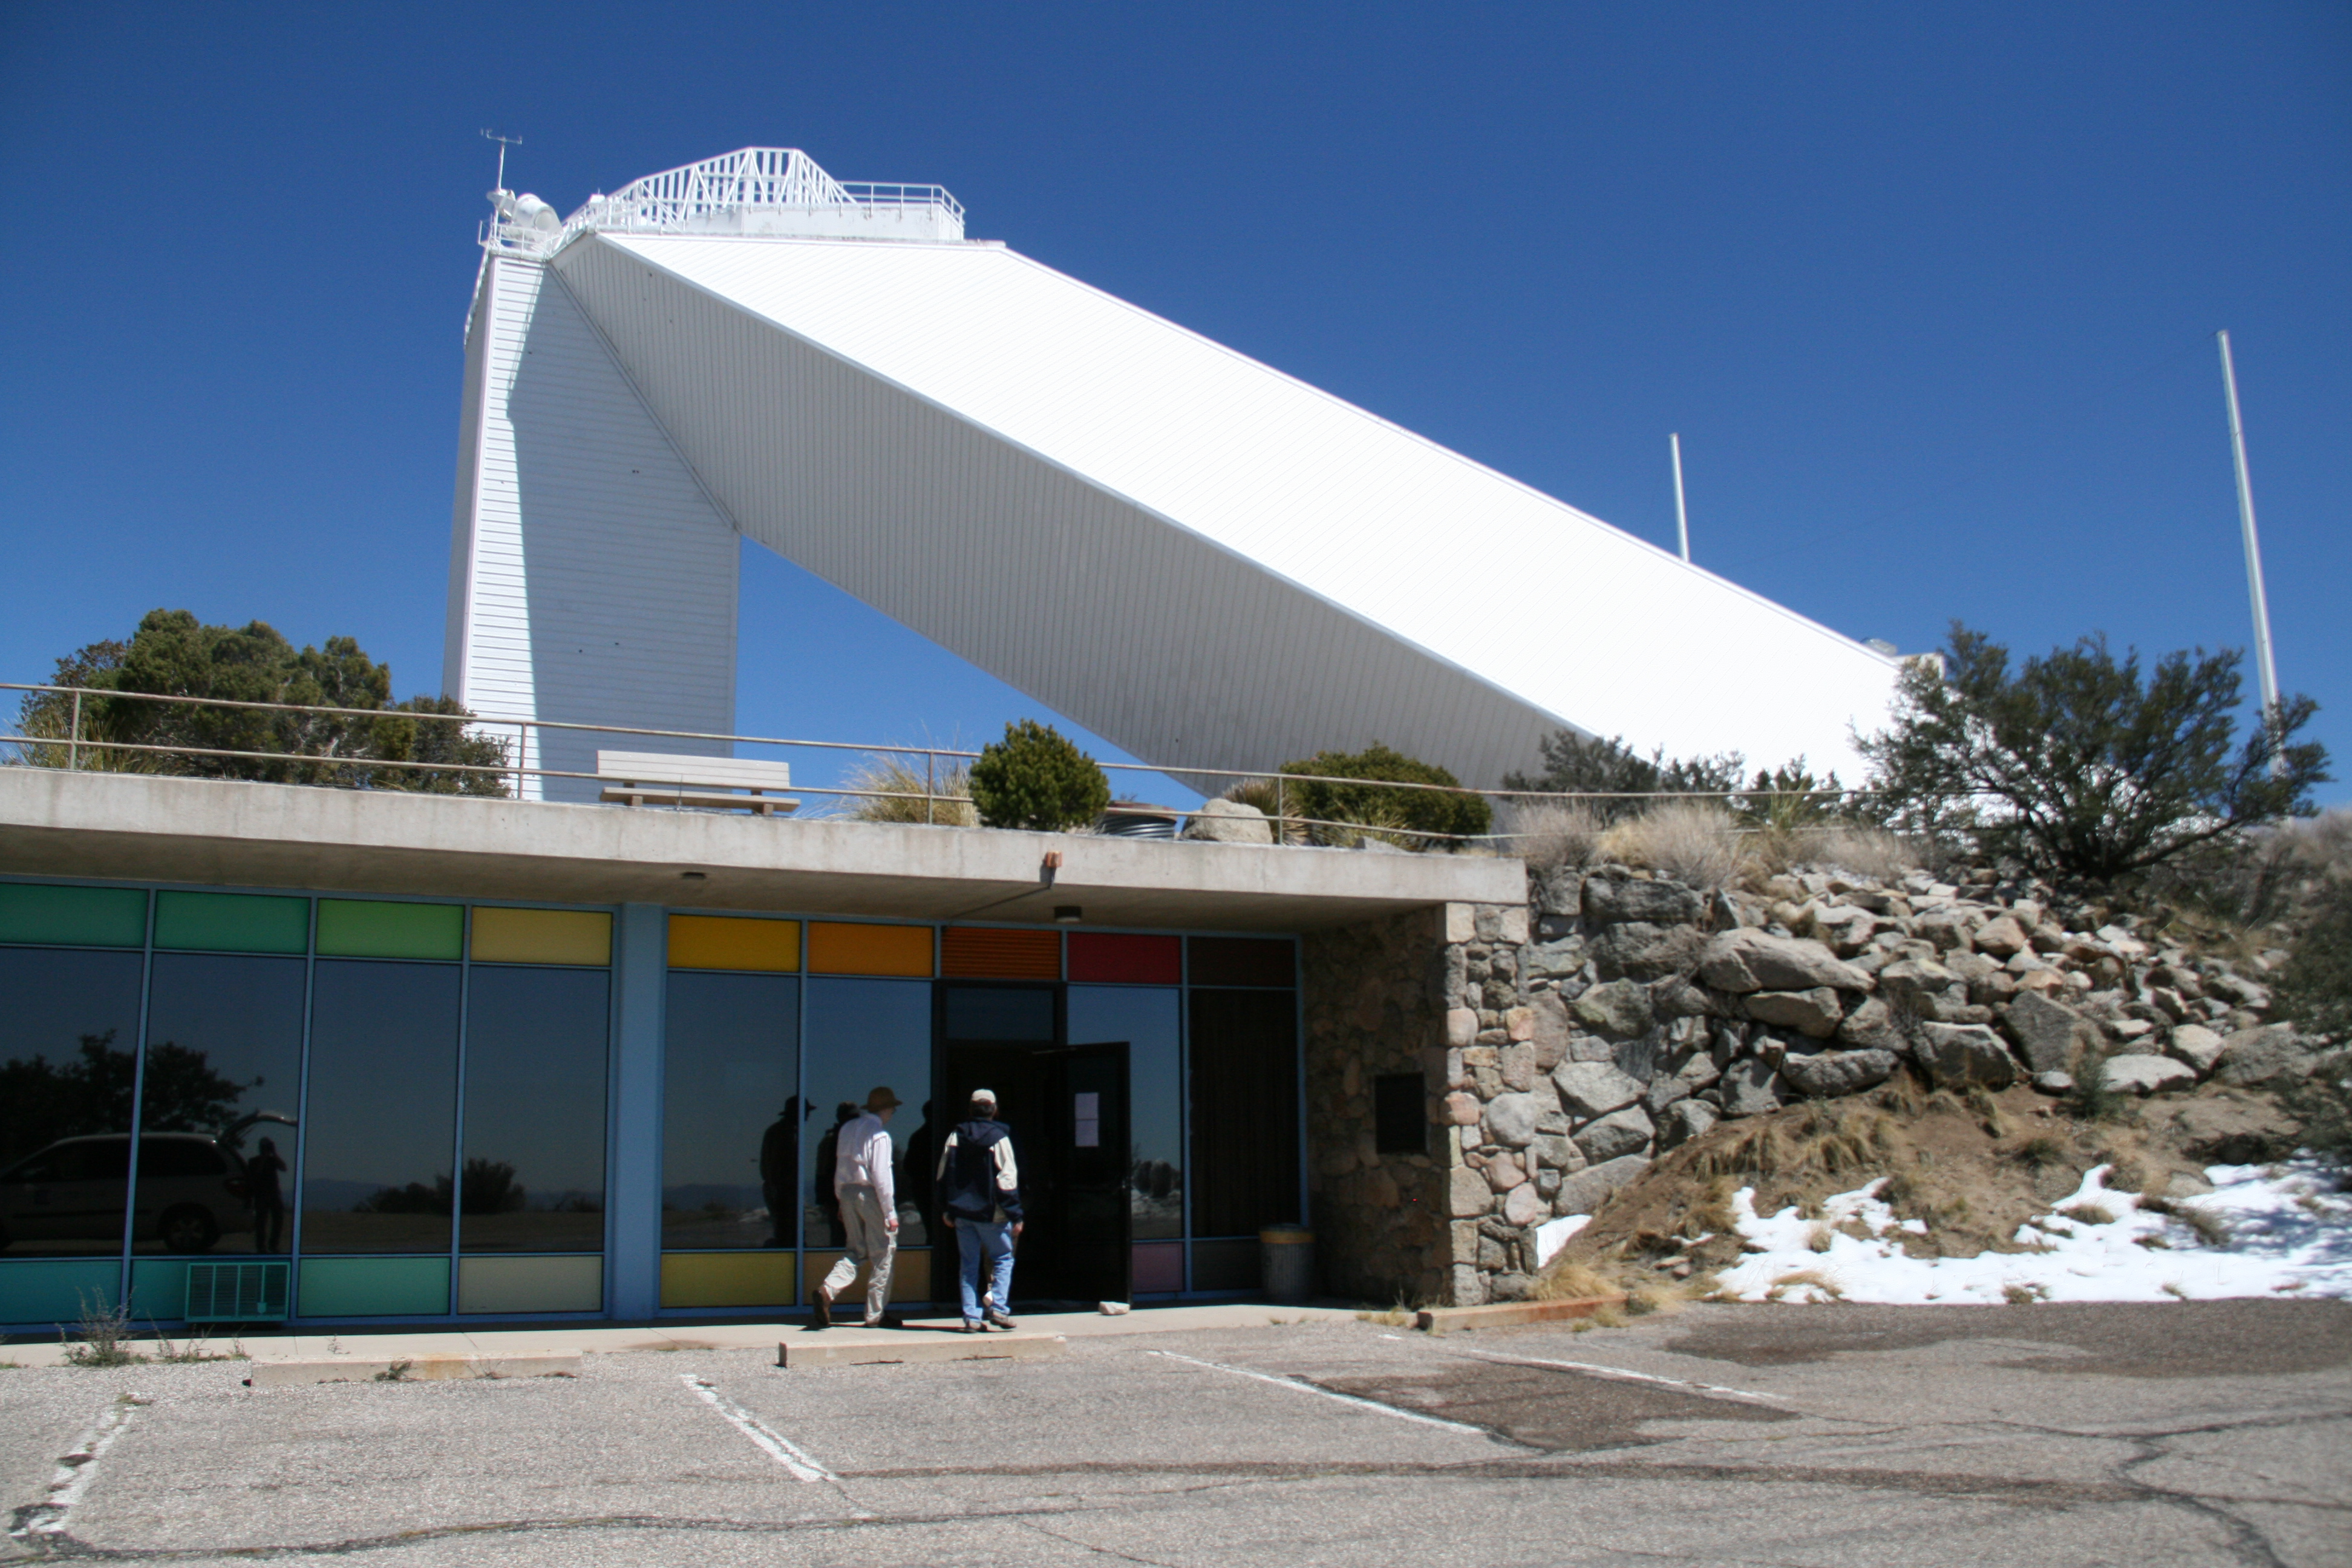

McMath-Pierce Solar Telescope

McMath-Pierce Solar Telescope.

Credit: KPNO/NOIRLab/NSF/AURA/P. Marenfeld